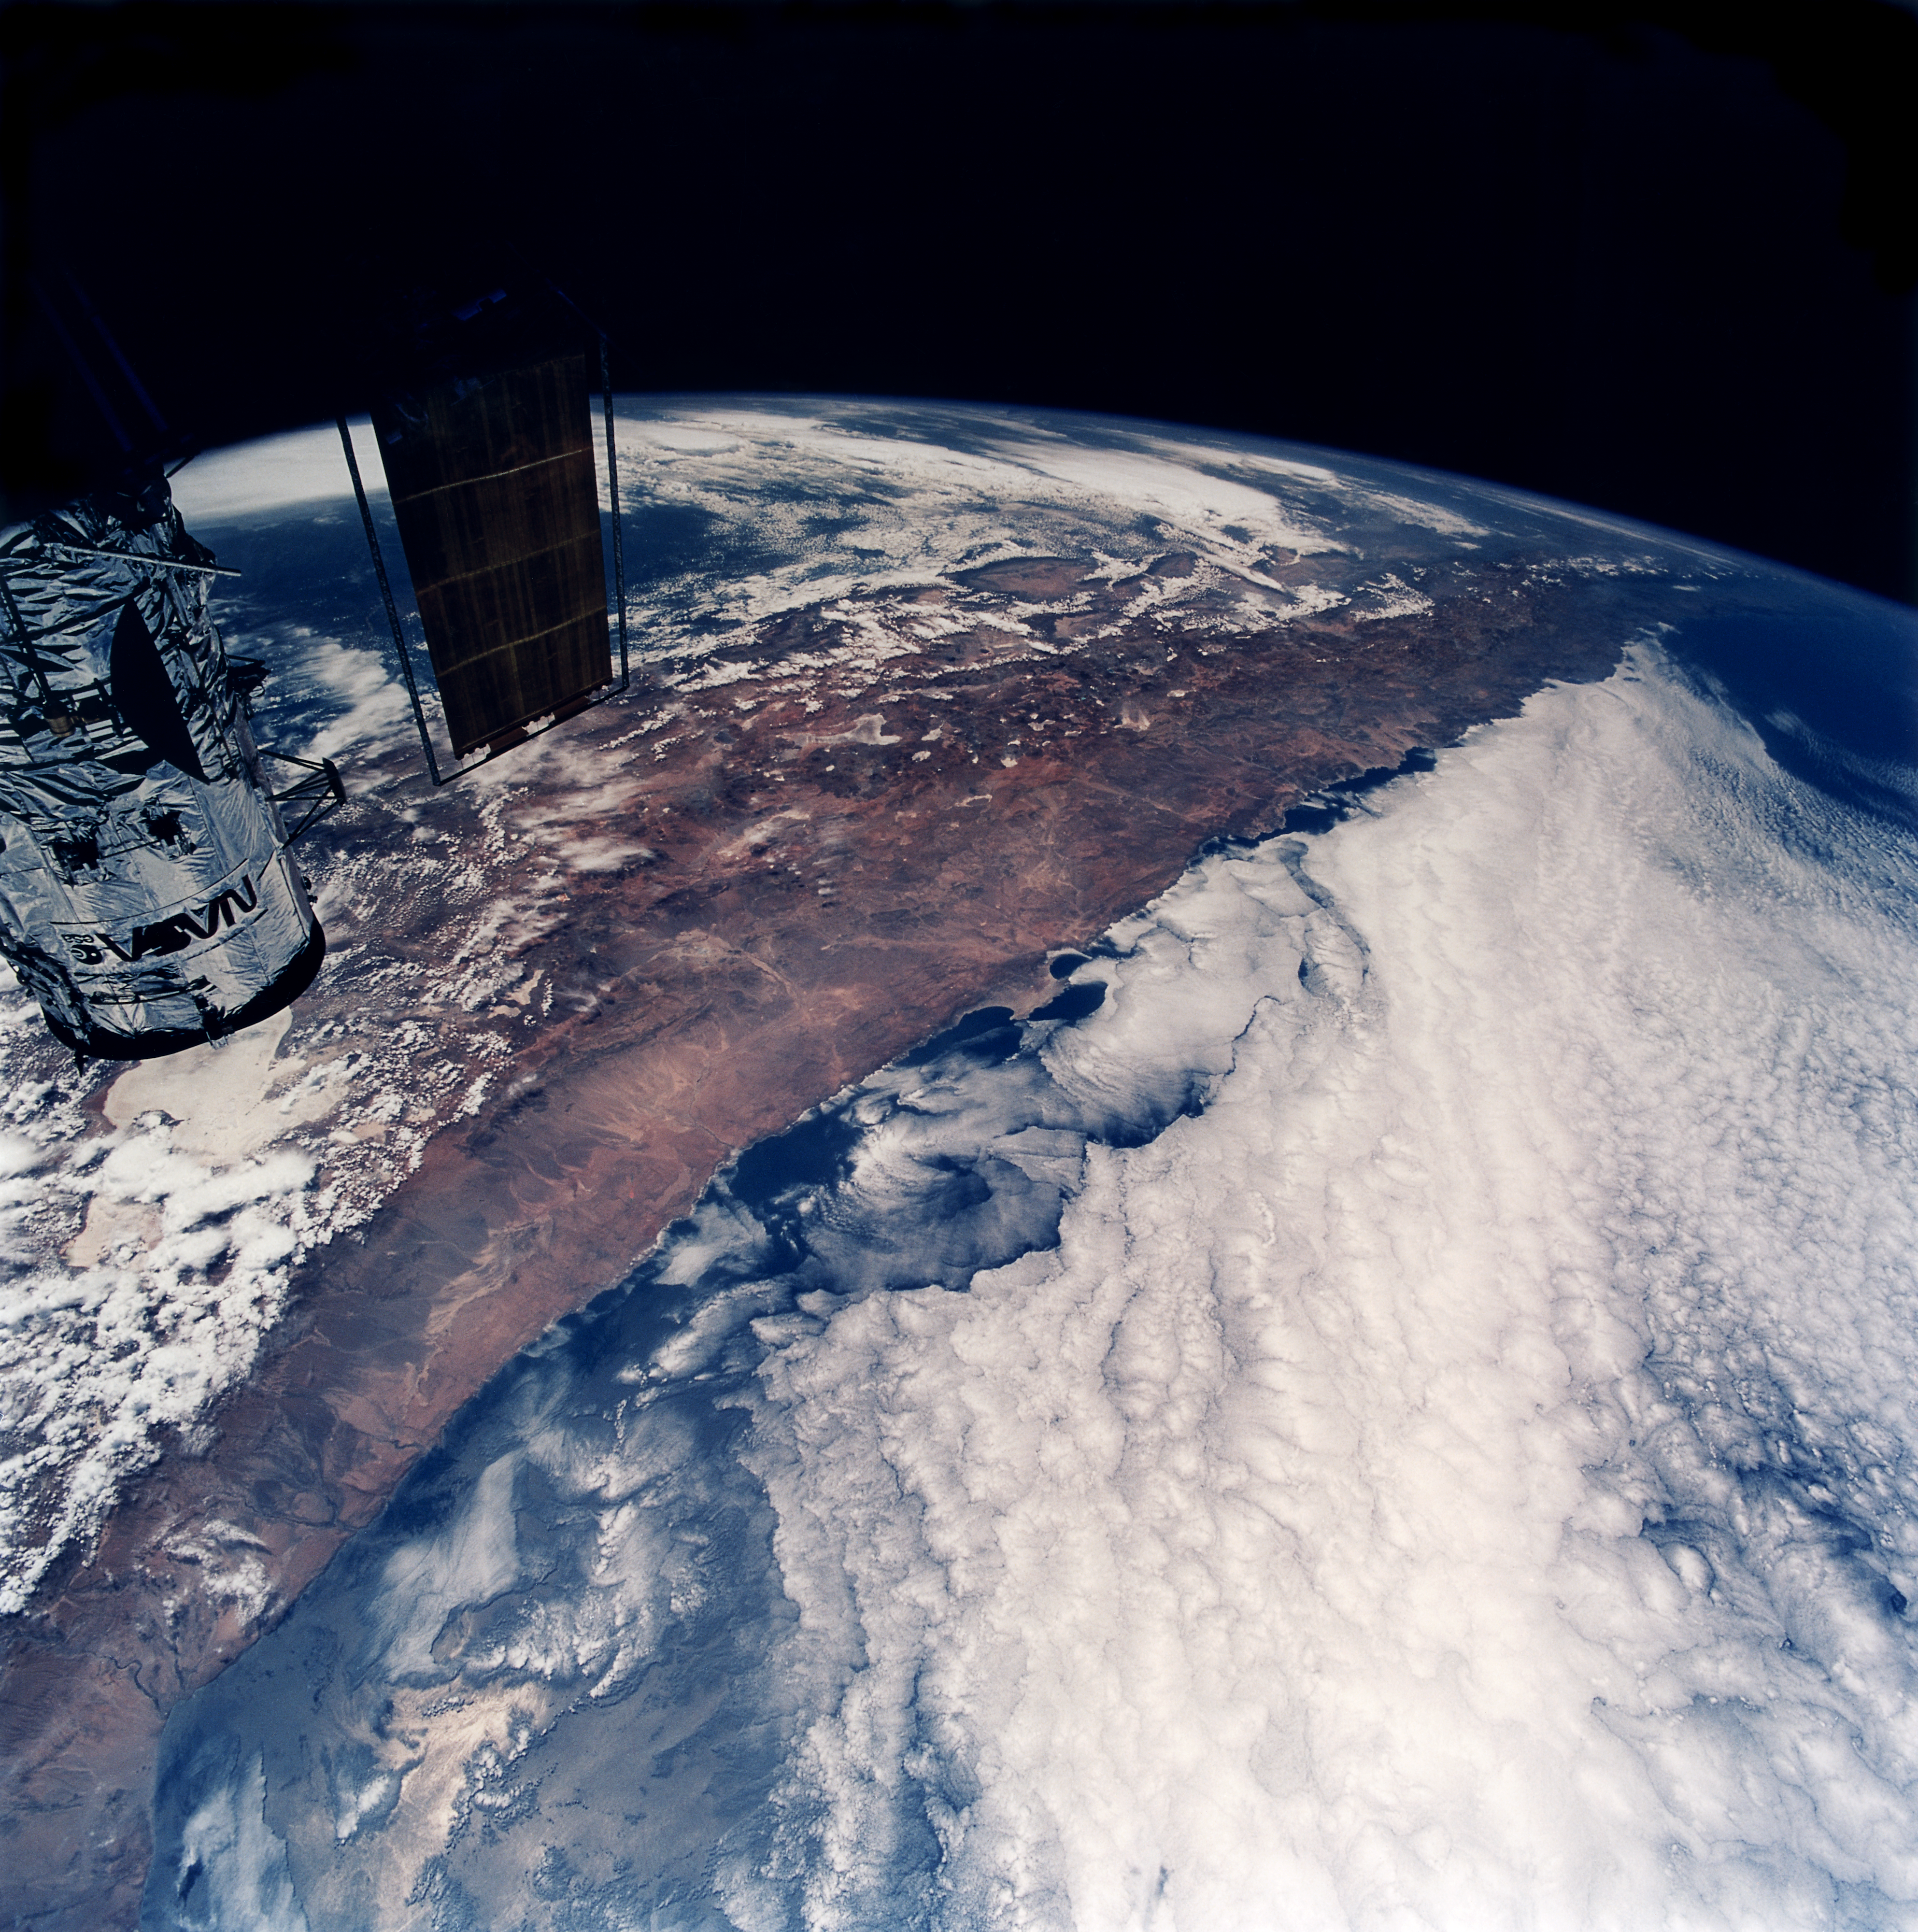

The Hubble Space Telescope flies over South America

This stunning image shows the Hubble Space Telescope in orbit over South America. From the perspective of Hubble's domain (about 600 km above the Earth's surface), the southern portion of the continent tapers away sharply with the curvature of the planet. Appearing below Hubble and to the right is the region of northern Chile where ESO has established two astronomical observatories. (Look for a peninsula shaped like a thick-stemmed "T" a bit more than halfway down the near coast.) Just south (right) of the penisula is the site of the ESO facility at Paranal, home of the Very Large Telescope (VLT). Further inland and to the north (left) is Chajnantor, the future home of the Atacama Large Millimeter/submillimeter Array (ALMA). Further to the south is the La Silla Observatory.

Credit: NASA